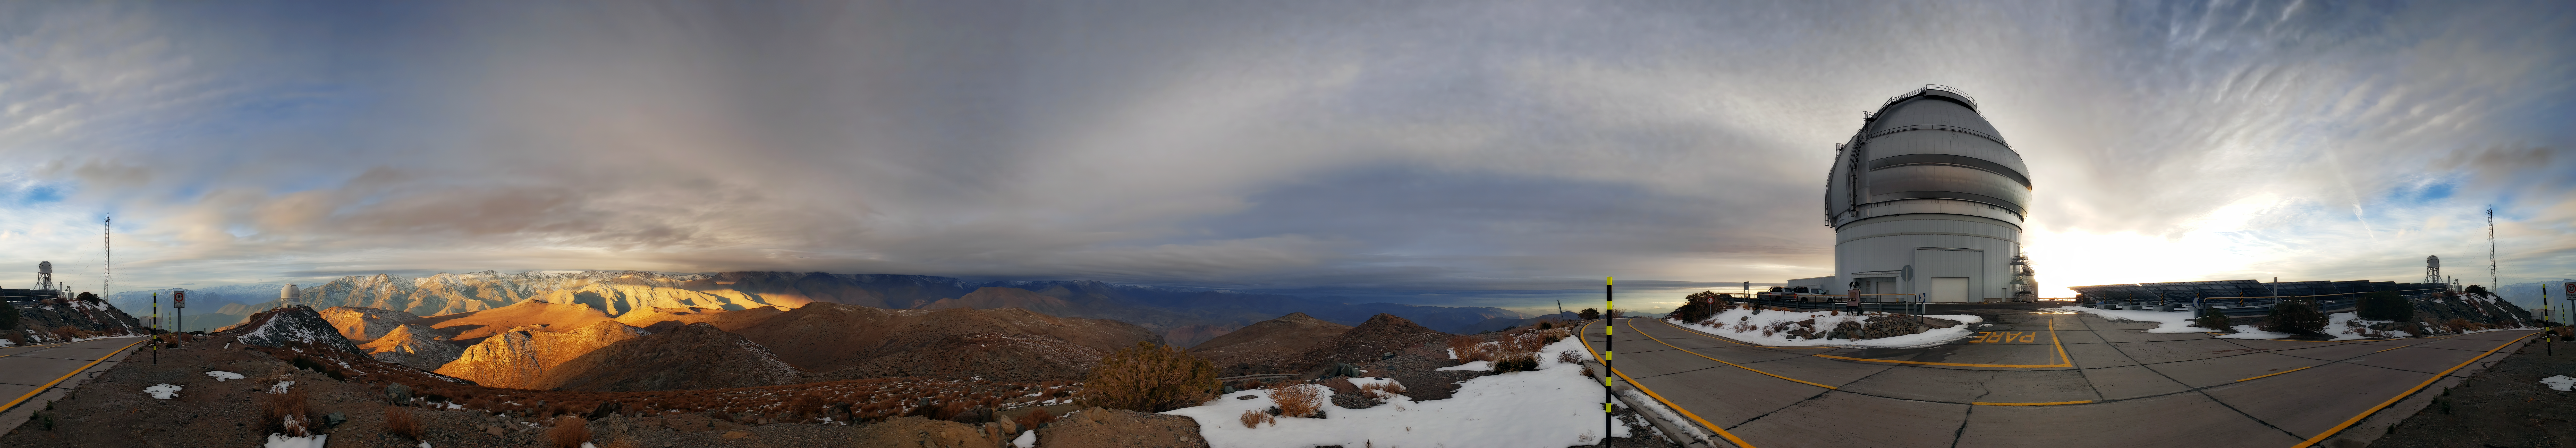

A Colorful but Cloudy Day at Gemini

The Gemini South telescope at Cerro Pachón is shown here with nearby mountains struck by sunlight between clouds.

Credit: NOIRLab/AURA/NSF/J. Fuentes